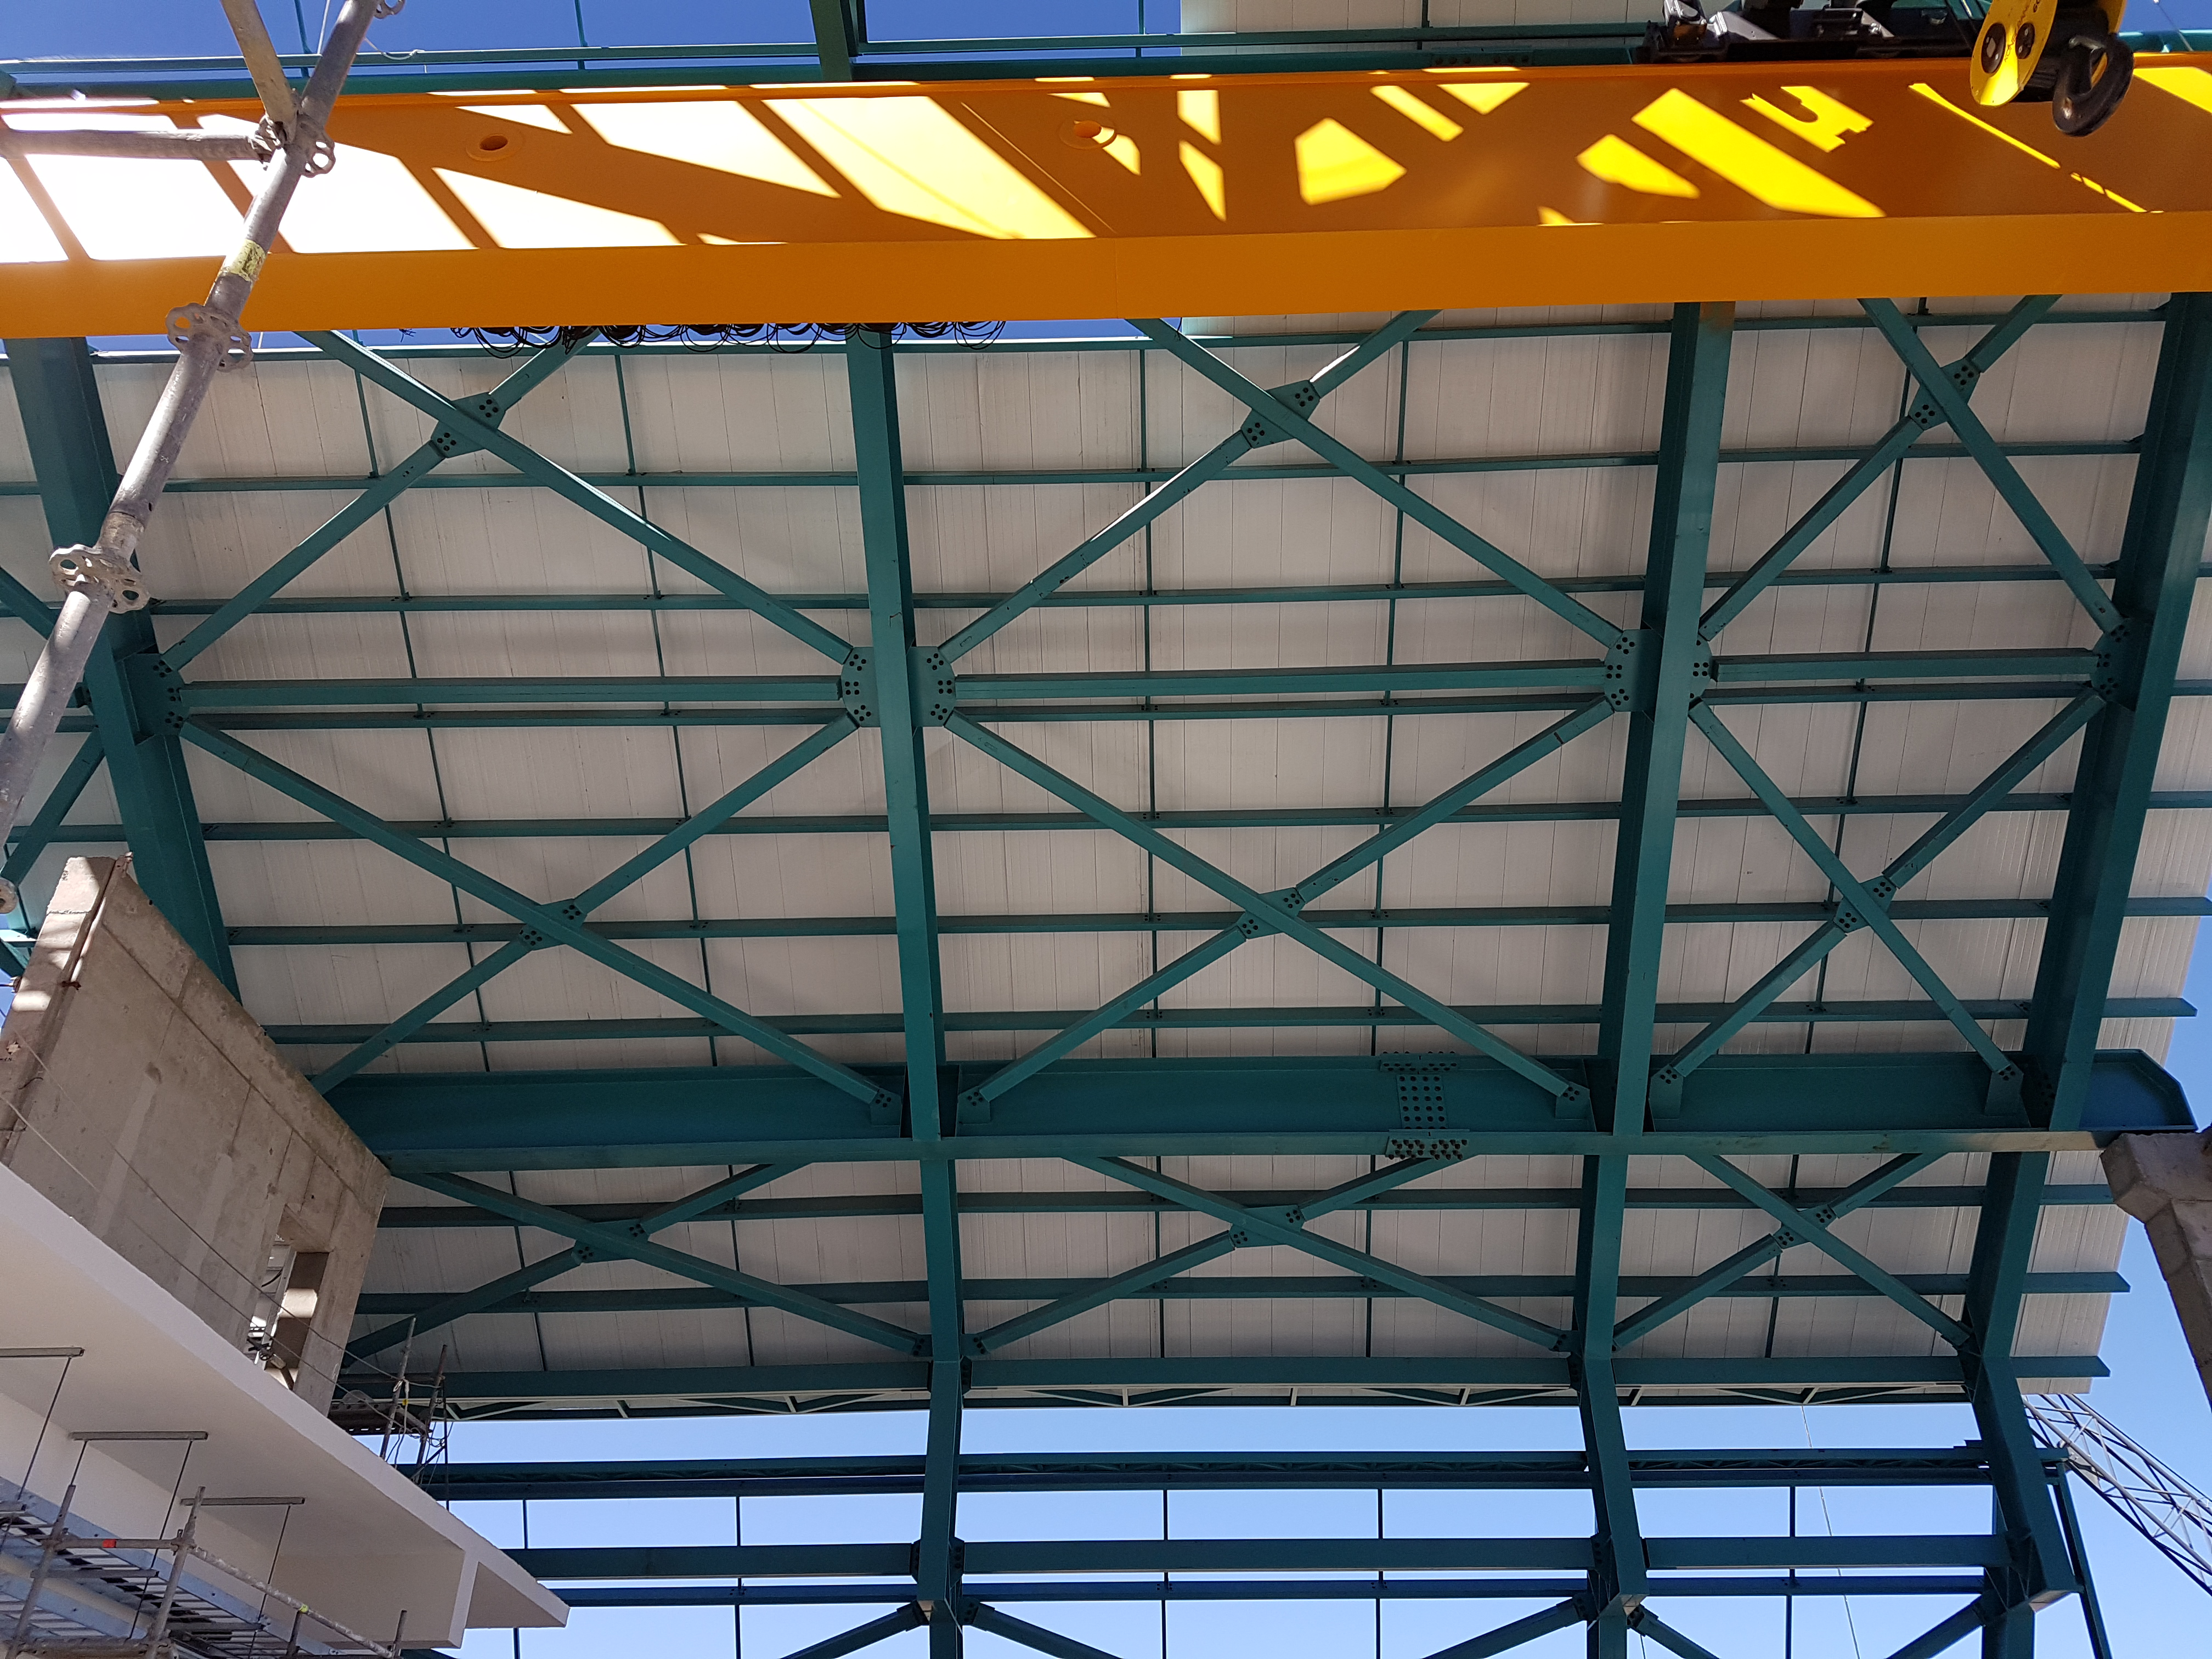

Construction Update

Besalco has begun installing the HD 408 roof panels.

Credit: Rubin Observatory/NSF/AURA